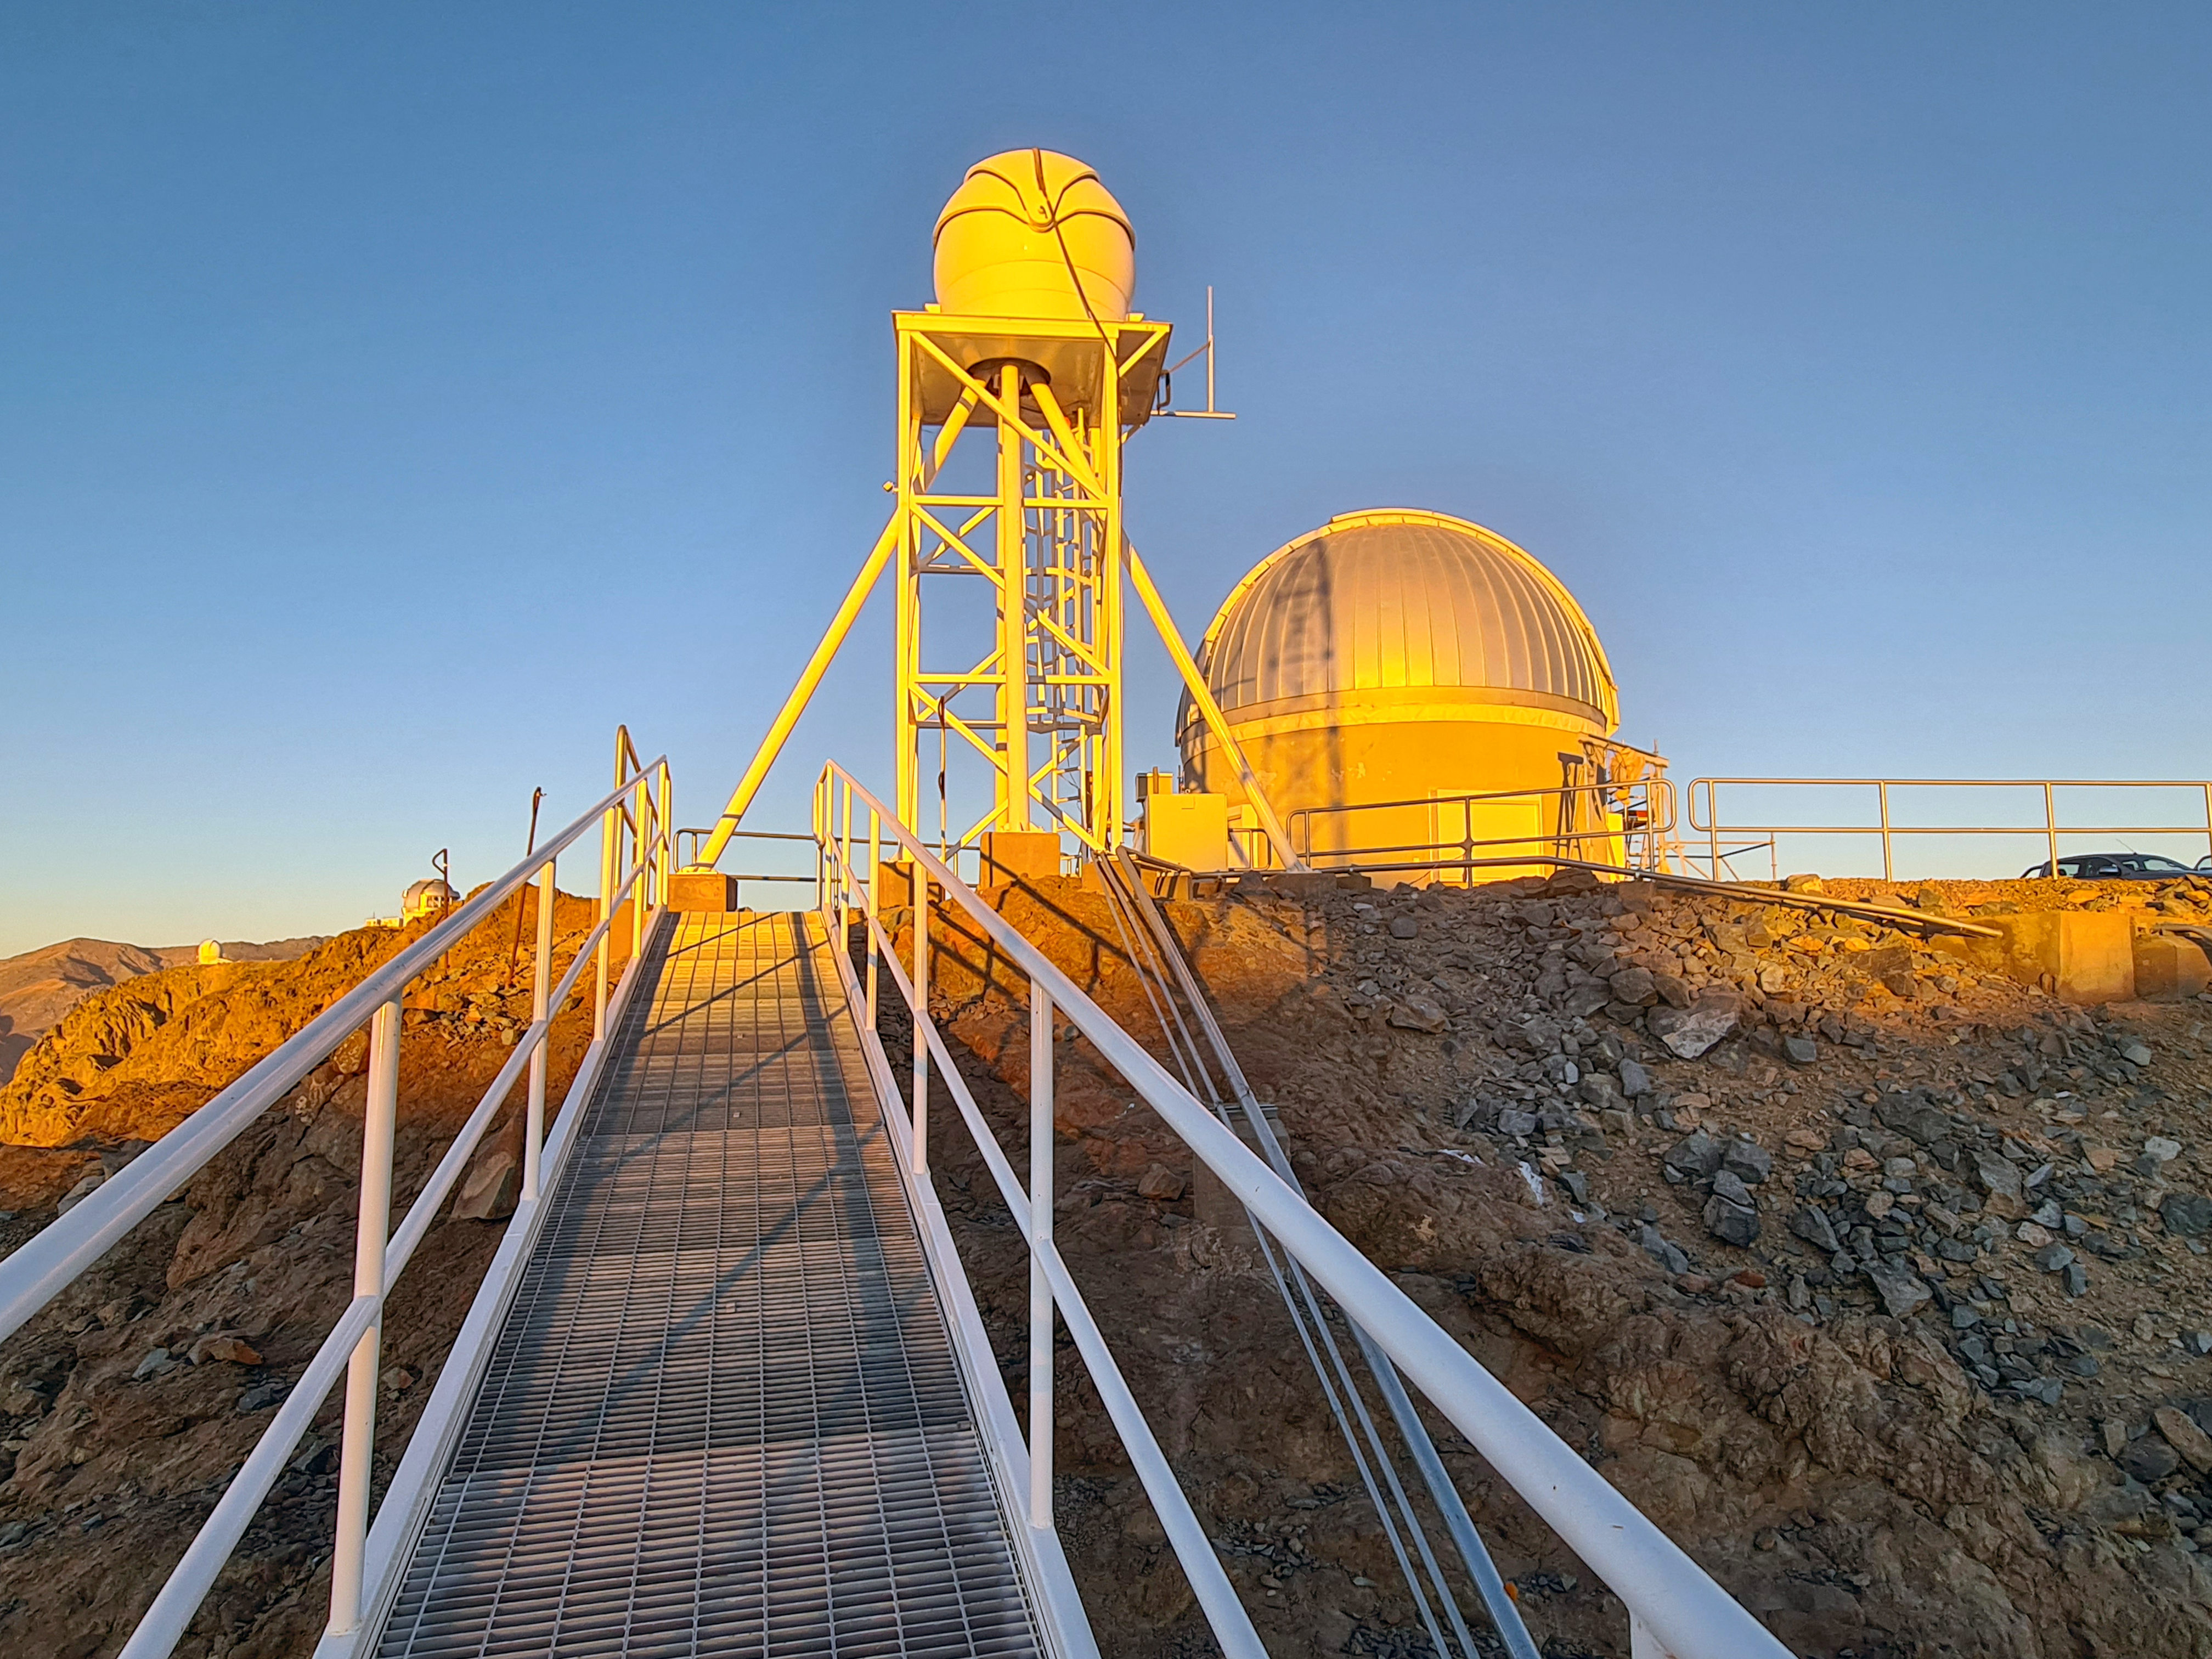

Rubin Seeing Monitor

Twilight photo of the Rubin Auxiliary Telescope (AuxTel) and the Rubin Seeing Monitor taken in April 2021.

Credit: Rubin Obs/NSF/AURA